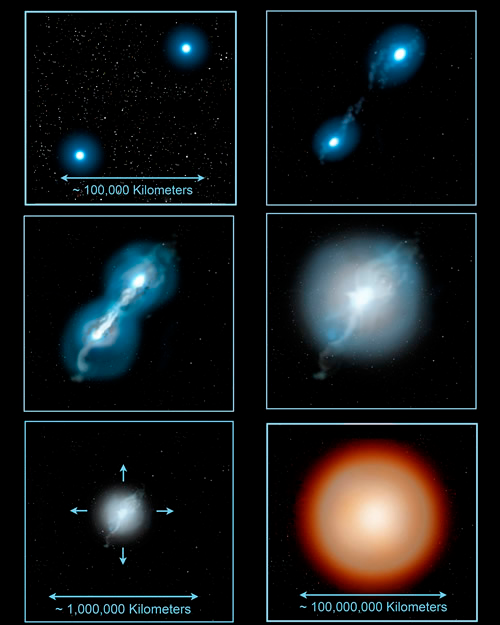

Some Rare Abnormal Stars may have White Dwarf Parents to Blame

A pair of white dwarf stars in a close binary system are brought ever closer to each other, either by magnetic braking or gravitational wave emission, until one of the stars is disrupted and then merges with the other star. The gas becomes hot enough for nuclear reactions to take place. The energy produced causes the new merged star to expand and become a supergiant star, about a thousand times larger than the white dwarfs that formed it.

Credit: Jon Lomberg